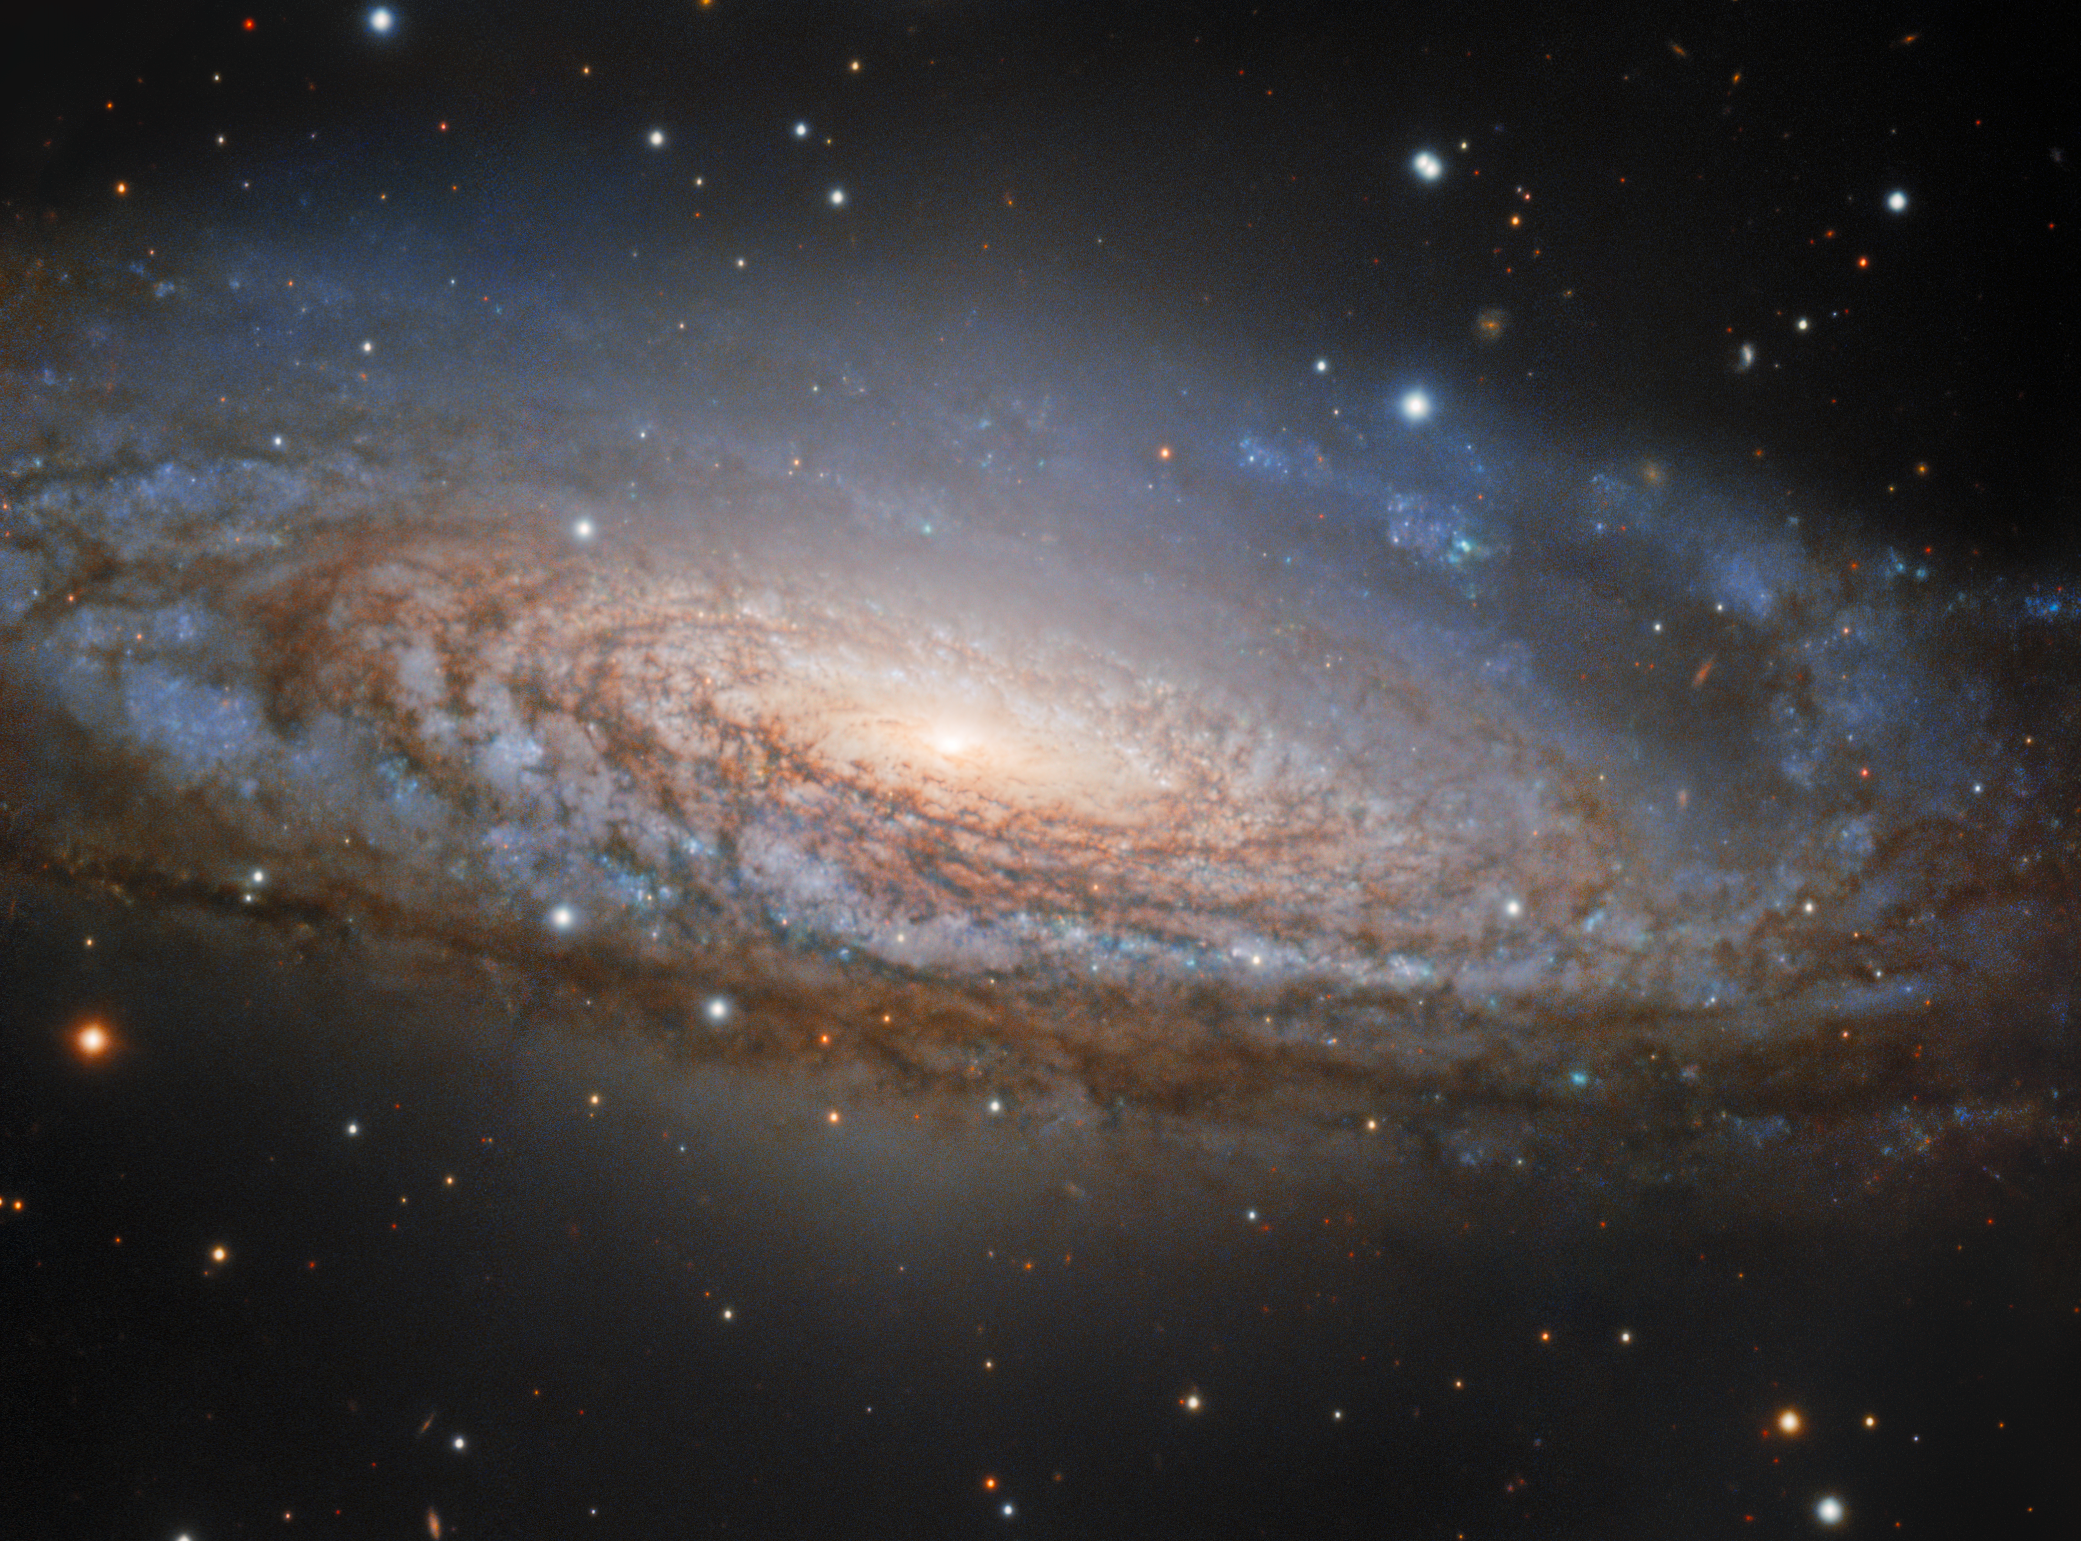

The Milky Way’s Unusual Twin in Pegasus

The magnificent spiral galaxy NGC 7331, located approximately 40 million light-years away in the constellation Pegasus, is the brightest and closest galaxy in the visual galaxy group that bears its name, the NGC 7331 Group. Revealed in the details of this image are populations of hot stars and dark dust lanes winding throughout the spiral arms. Also known as Caldwell 30, this galaxy is often thought of as a twin to the Milky Way owing to its similar size and spiral structure. However, there are a couple of features of its core that set it apart from our home galaxy. For instance, astronomers have found evidence that the Milky Way has a central bar of stars and dust cutting through its center, a feature common to many spiral galaxies. But NGC 7331 lacks this feature. Additionally, NGC 7331’s central bulge rotates in the opposite direction to its galactic disk — unusual behavior compared to other galaxies and different from what we observe in the Milky Way.

This image was taken by Gemini North, one half of the International Gemini Observatory, supported in part by the U.S. National Science Foundation and operated by NSF NOIRLab. You can find other views of NGC 7331 captured at Kitt Peak National Observatory, a Program of NSF NOIRLab, in 2014 and 1975 in the NOIRLab Image archive.

Credit: International Gemini Observatory/NOIRLab/NSF/AURAImage Processing: J. Miller (International Gemini Observatory/NSF NOIRLab), M. Rodriguez (International Gemini Observatory/NSF NOIRLab) & M. Zamani (NSF NOIRLab)